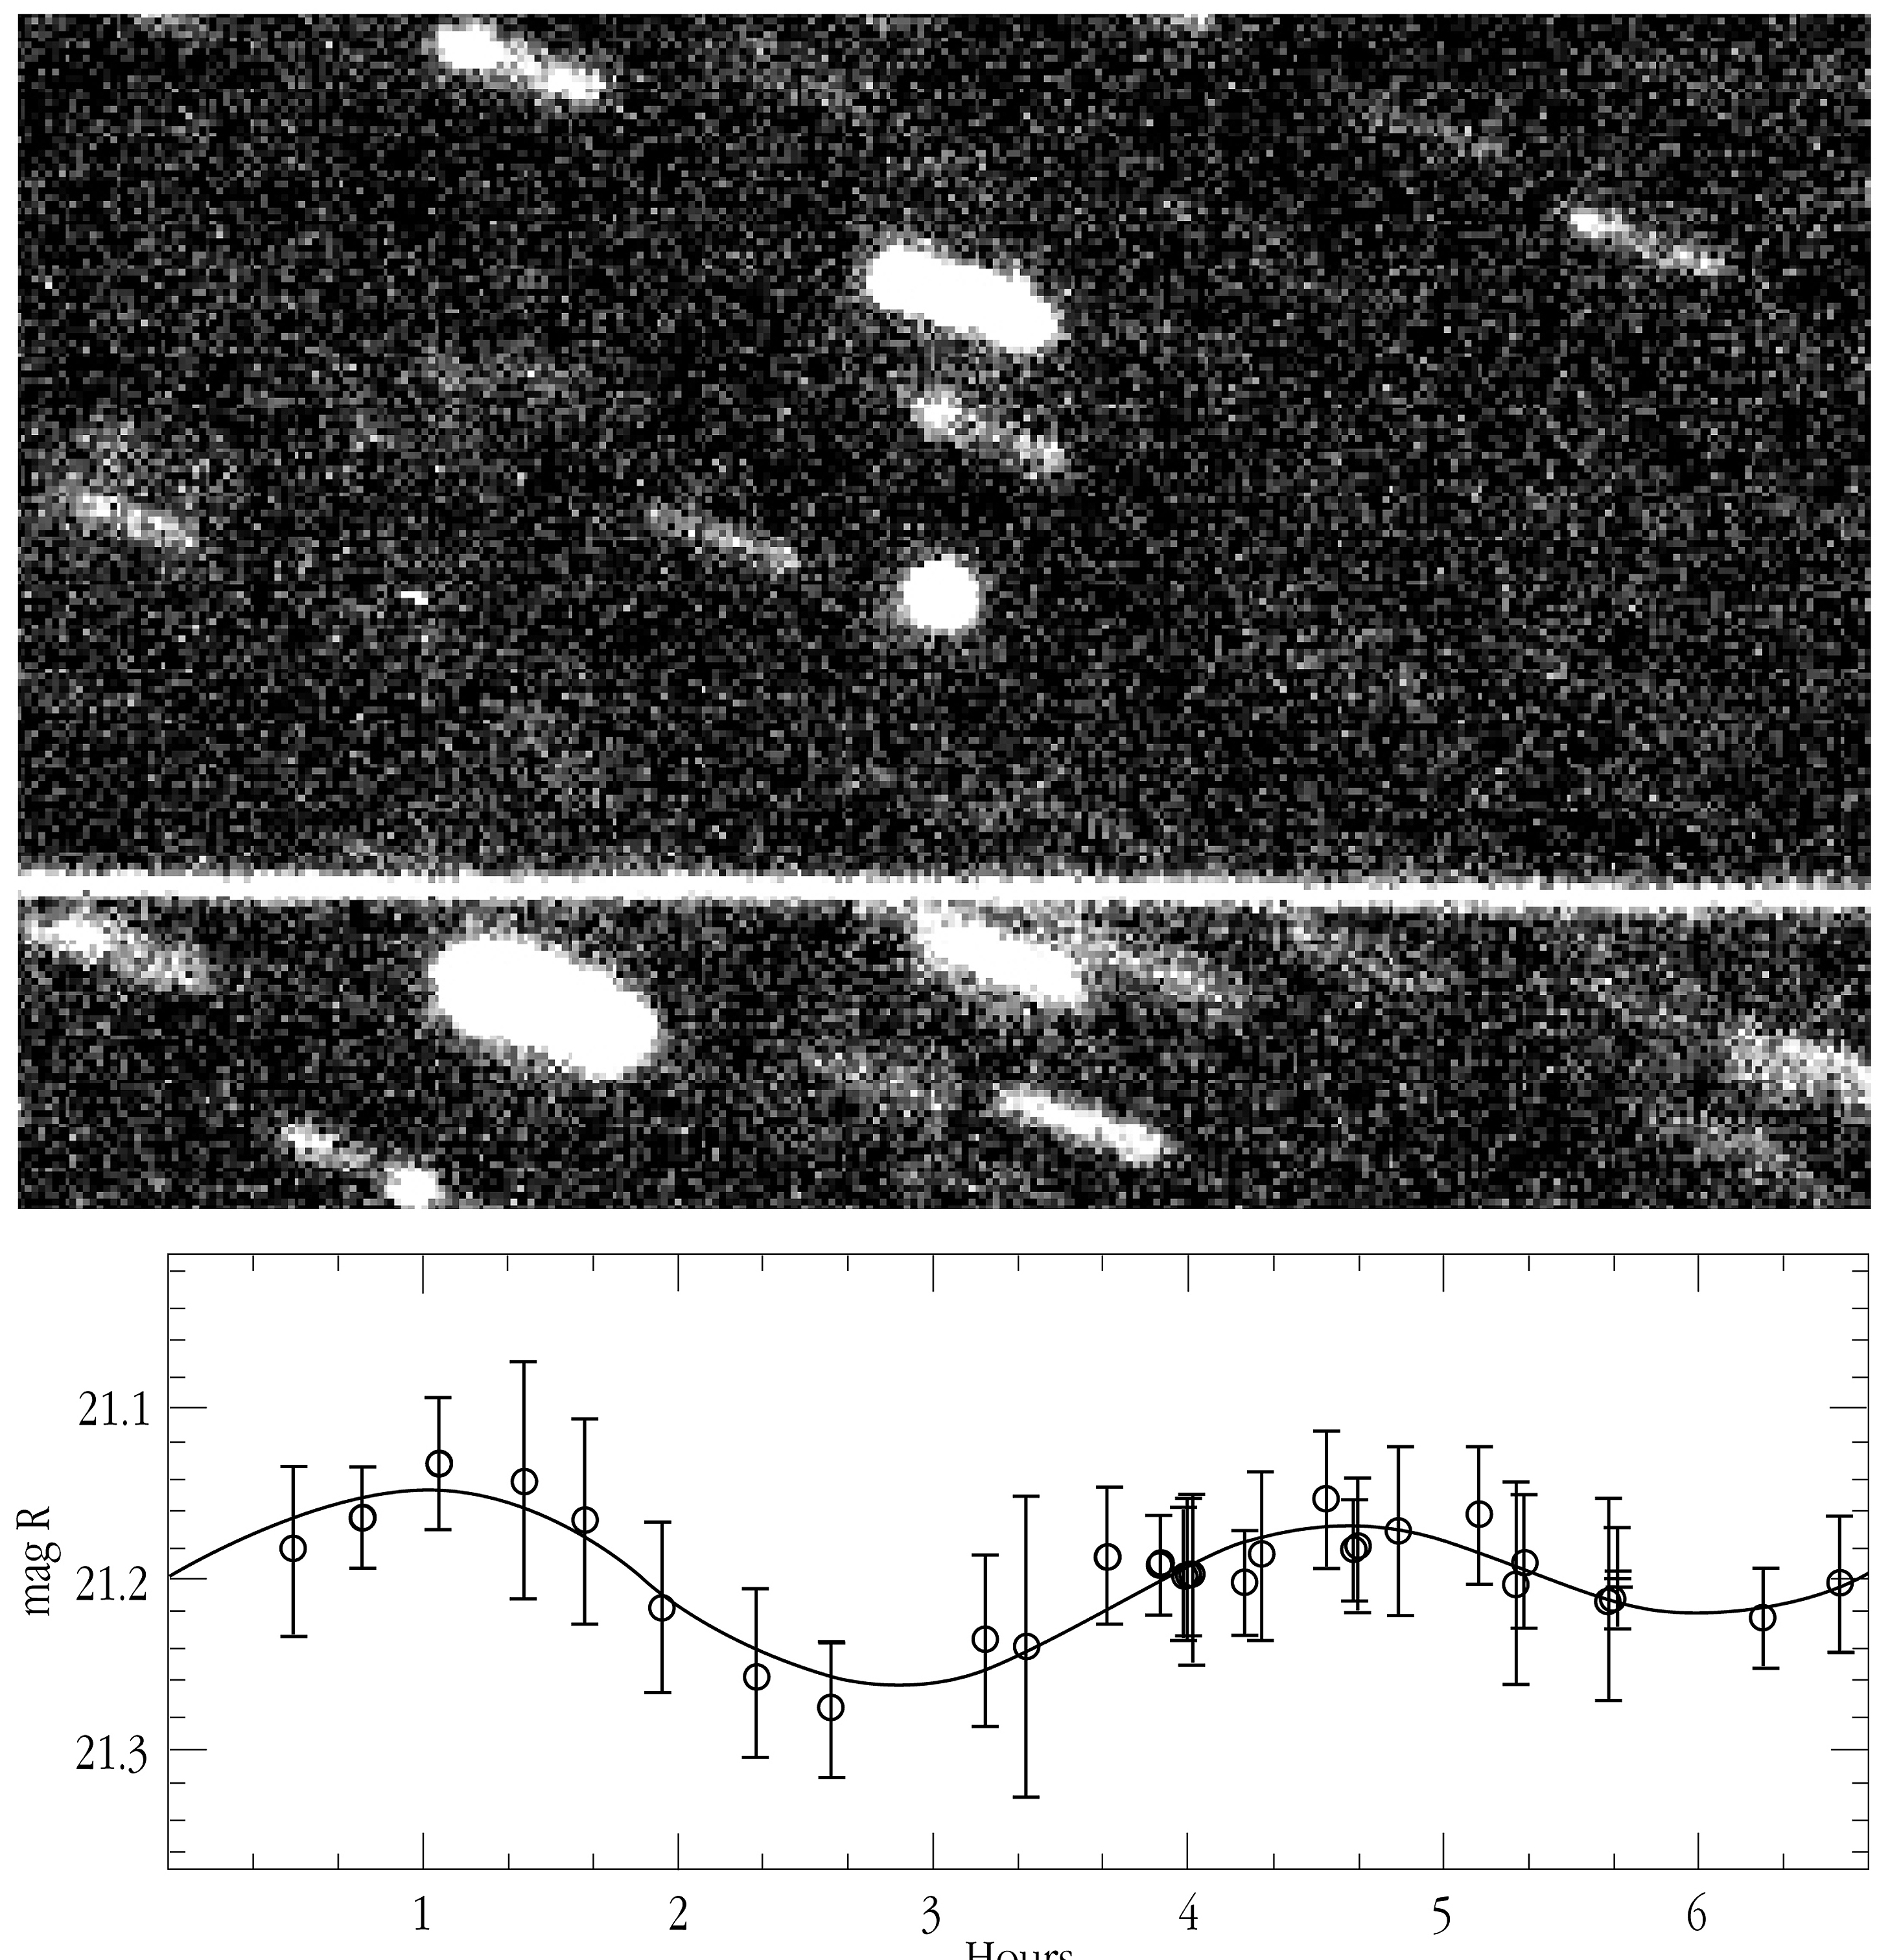

First rotation period of a Kuiper Belt Object measured

The top panel shows a composite image of the Kuiper Belt Object 1996 TO66 (round image at the center), totalling 4 hours of exposure with the EMMI multi-mode instrument at the 3.6-m New Technology Telescope (NTT) at La Silla. During the exposure, the object moved with respect to the background stars; this motion was compensated for and the KBO therefore appears as a point, while the images of background stars are trailed. The bright, nearly horizontal line that crosses the entire field is the light trail left by a geostationary satellite in orbit around the Earth, that crossed the field of view during one of the exposures. The lower panel is the composite "light-curve" of 1996 TO66, showing its brightness ("red magnitude") variations with time (in hours). The dots and the corresponding "error bars" represent the actual measurements from several nights and their uncertainties, while the solid line is a mathematic fit through these points. It was used to determine the rotation period of 1996 TO66 as about 6 hours and 15 minutes.

Credit: ESO